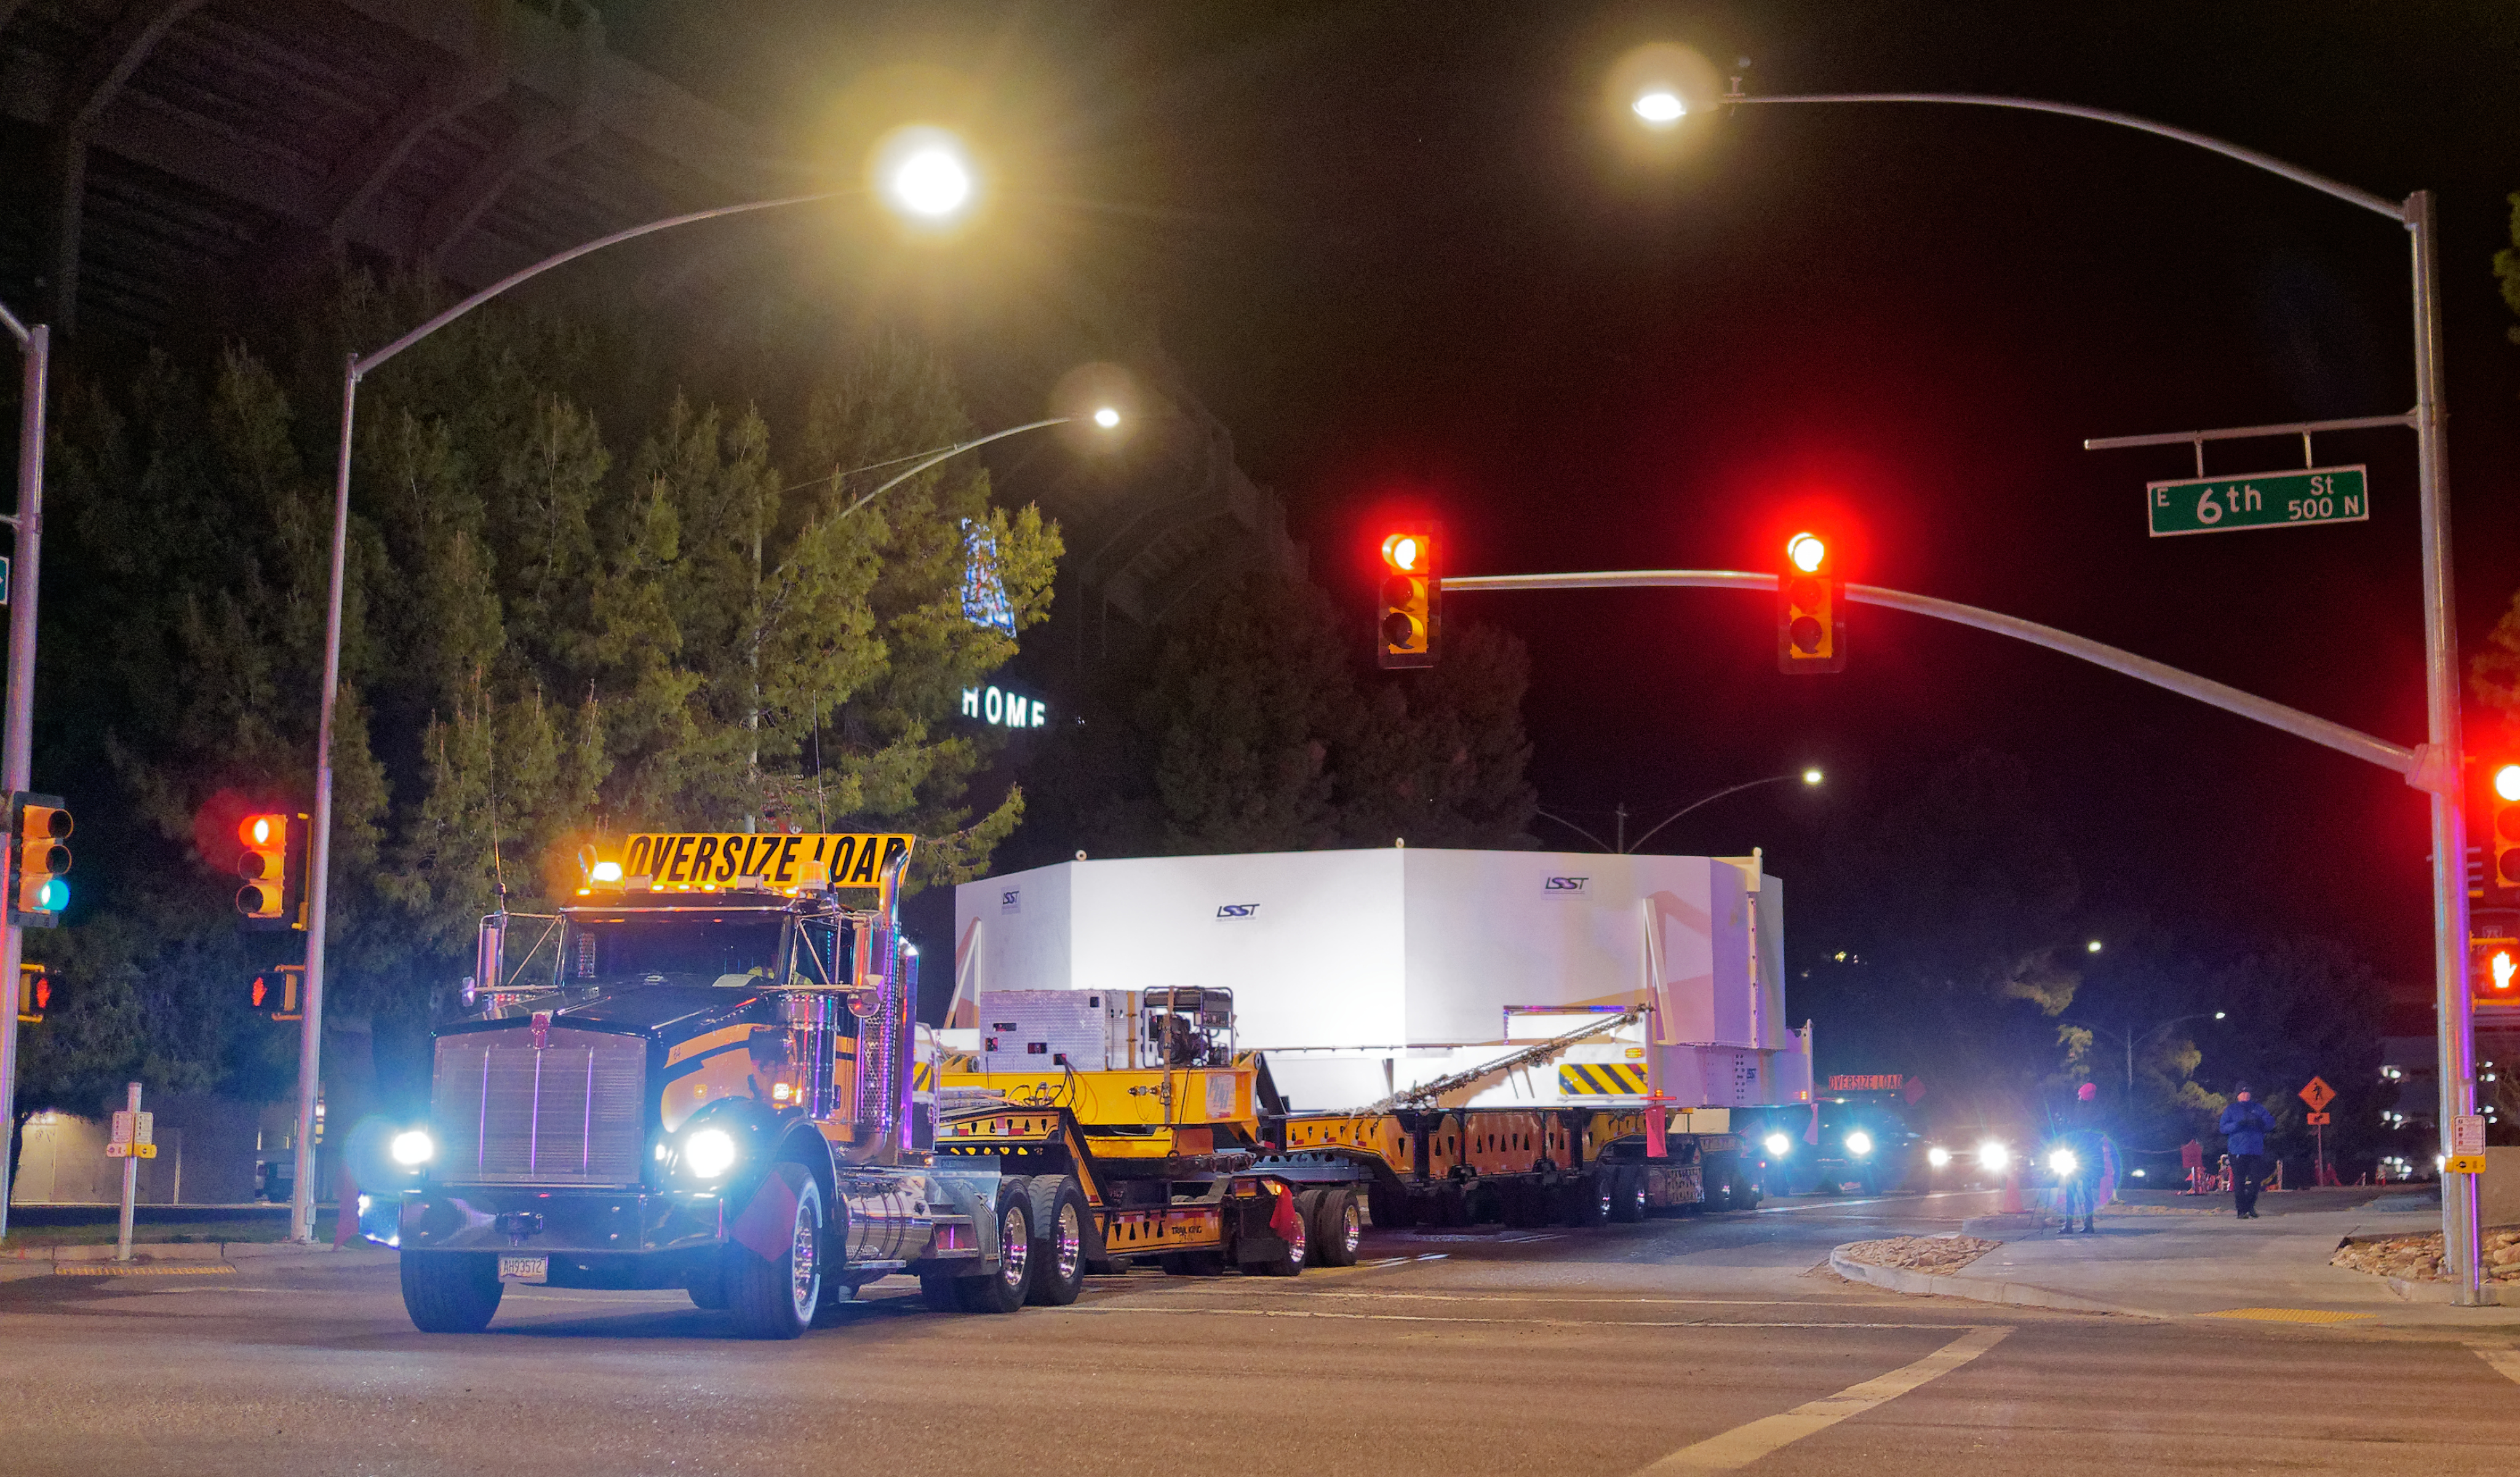

M1M3 Leaves Tucson

The LSST Primary/Tertiary Mirror (M1M3) left Tucson early this morning on a transport vehicle bound for Houston. With such a wide and fragile cargo load it will take about 10 days to make the trip! Read more at ow.ly/jp0V30o2SXM

Credit: Rubin Observatory/NSF/AURA